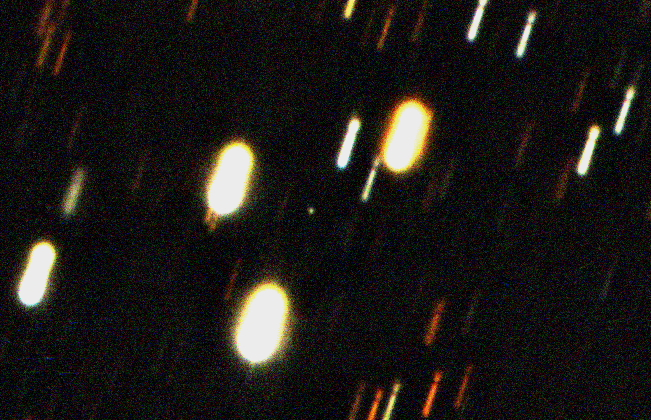

The nucleus of comet 67P/Churyumov-Gerasimenko

Composite image of the nucleus of Comet 67P/Churyumov-Gerasimenko (the point of light at the centre), recorded on February 26, 2004, at 6:15 UT with the SUSI-2 camera on the 3.5-m New Technology Telescope. It is based on fifteen series of exposures seen in three different wavebands and since the images were aligned on the comet, the images of stars in the field are trailed. The fact that the image of the comet's 'dirty snowball' nucleus is almost star-like indicates that it is surrounded by a very small amount of gas or dust. The distance to the comet from the Earth was approx. 600 million km.

The comet was located in the southern constellation of Libra. The exposures were made through standard B, V and R-filtres and lasted in total 35 min in V, 35 min in R and 45 min in B. The measured magnitudes of the nucleus were approx. V = 22.3 and R = 21.6. North is to the right and east is down. The field in this photo measures approx. 1.0 x 1.0 arcmin2.

Credit: ESO